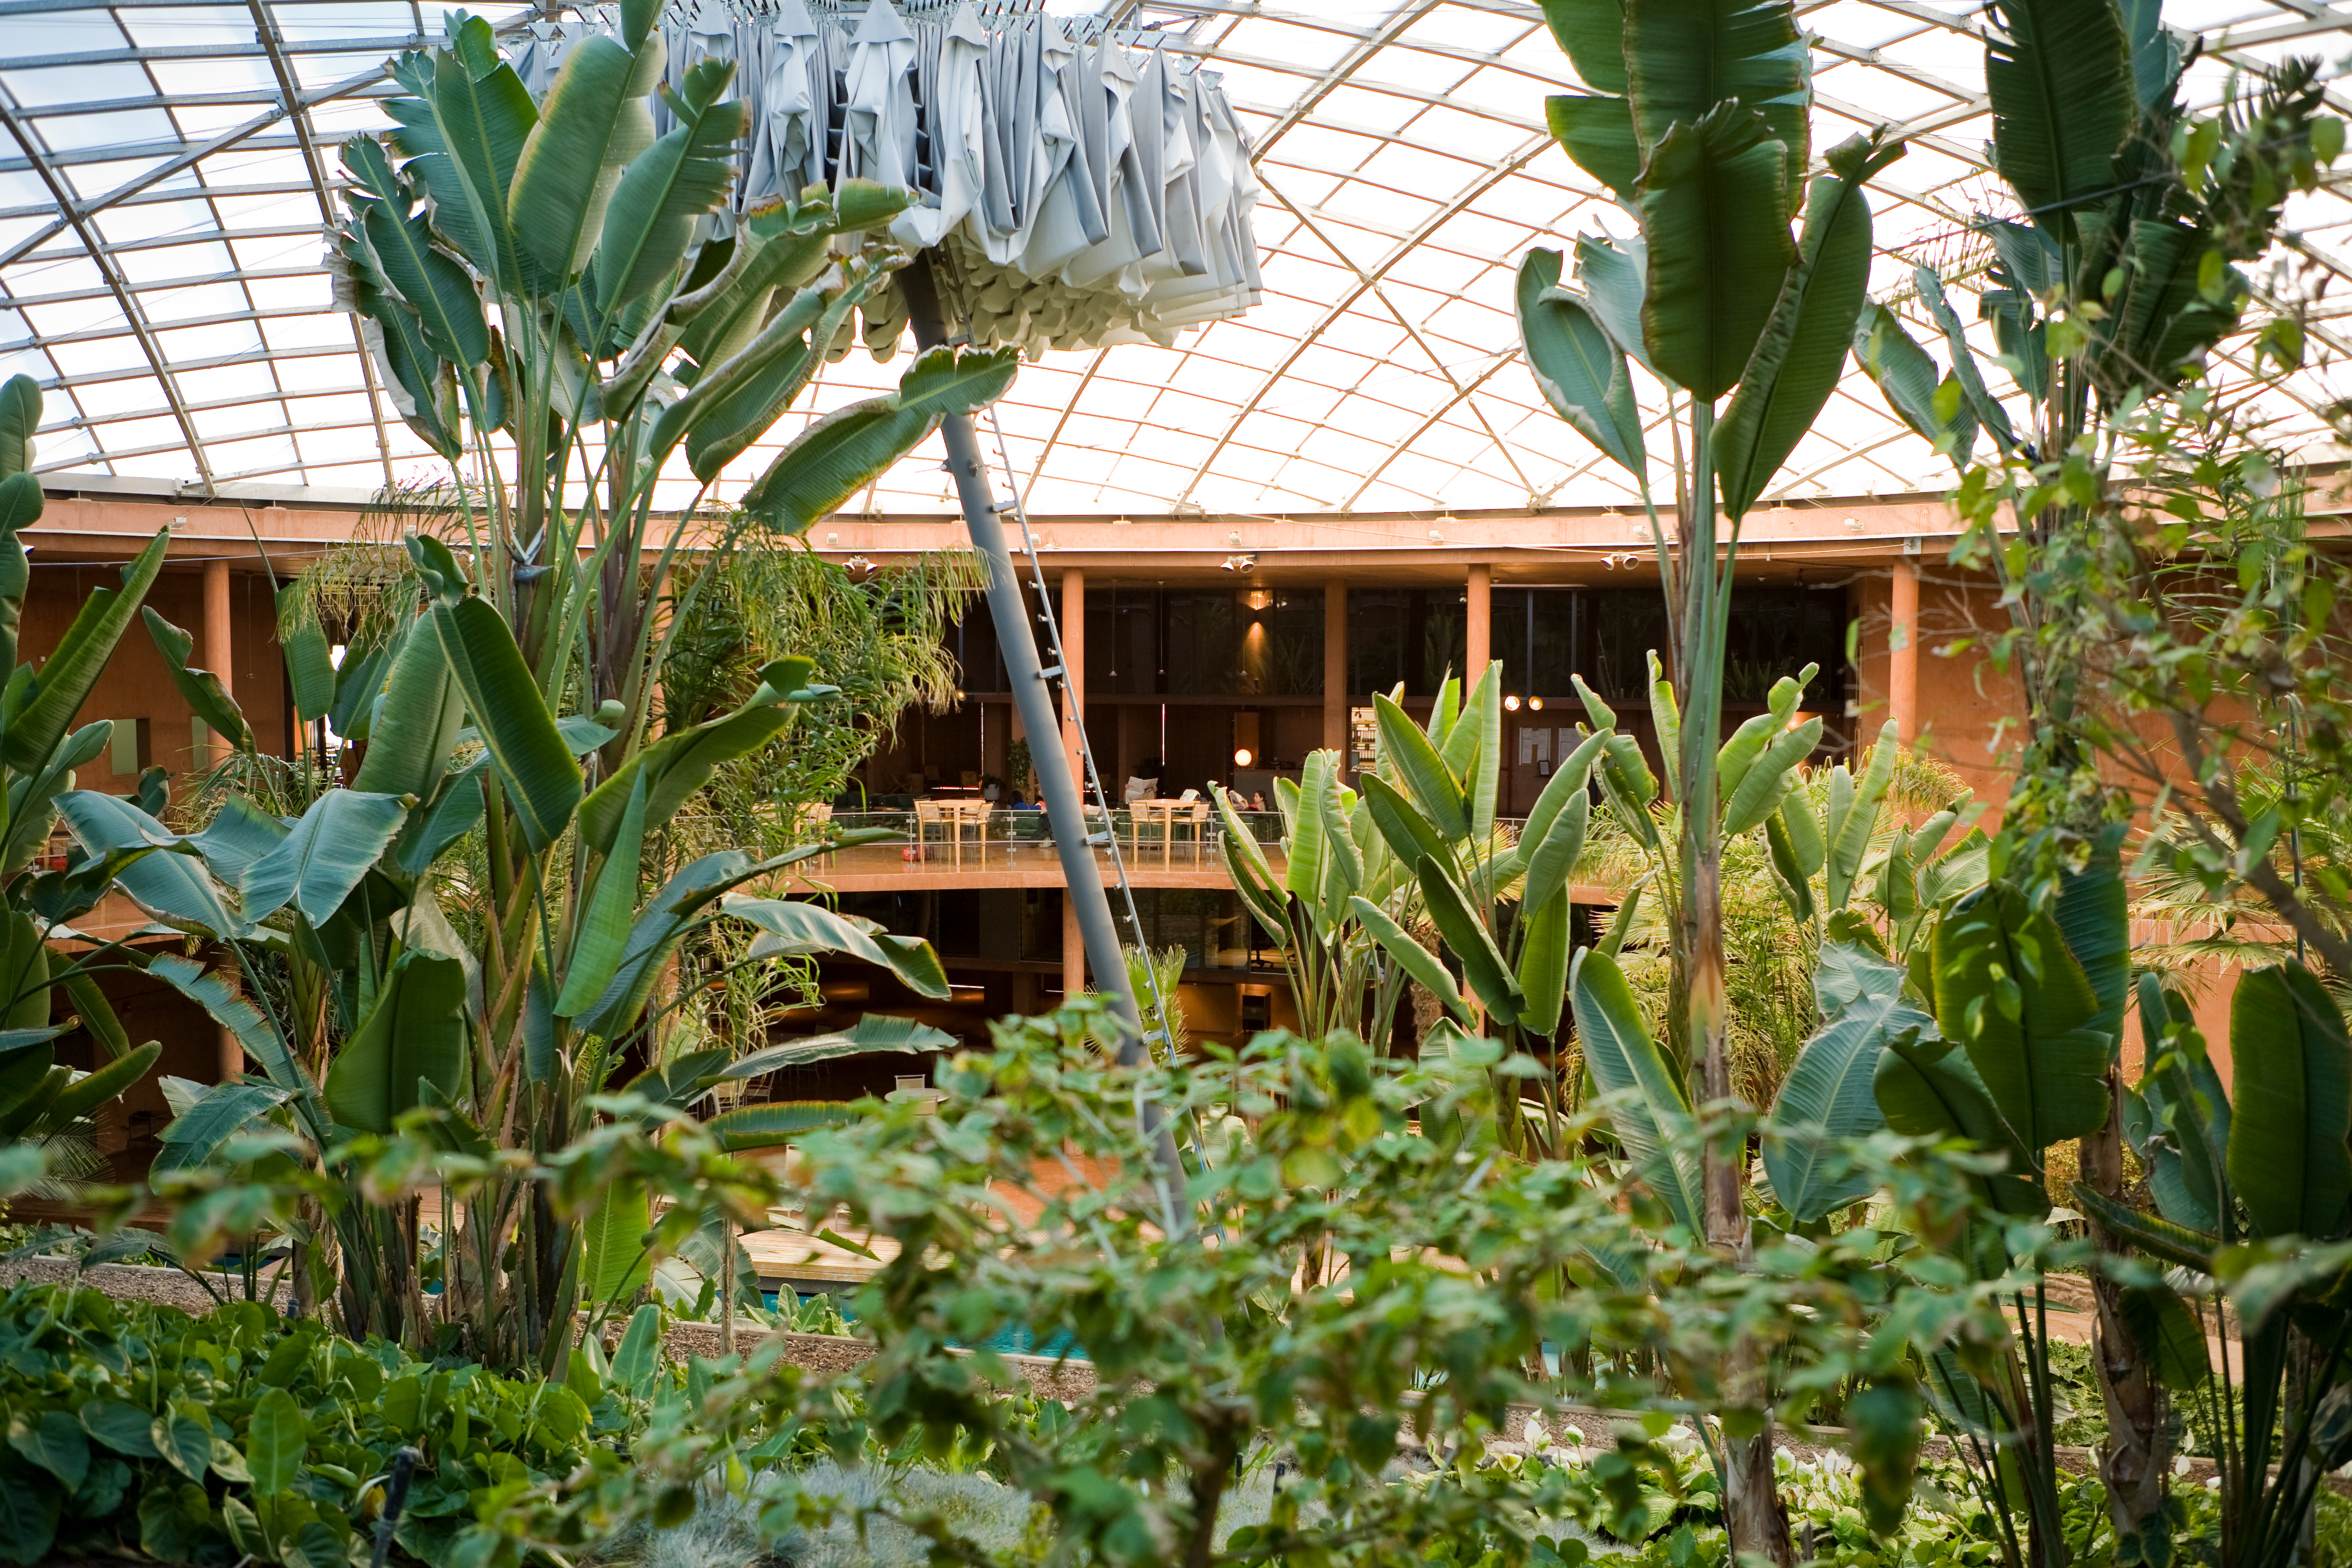

Tropical garden, residencia, Paranal

Interior tropical garden at the Residencia, in the Atacama Desert.

Credit: ESO